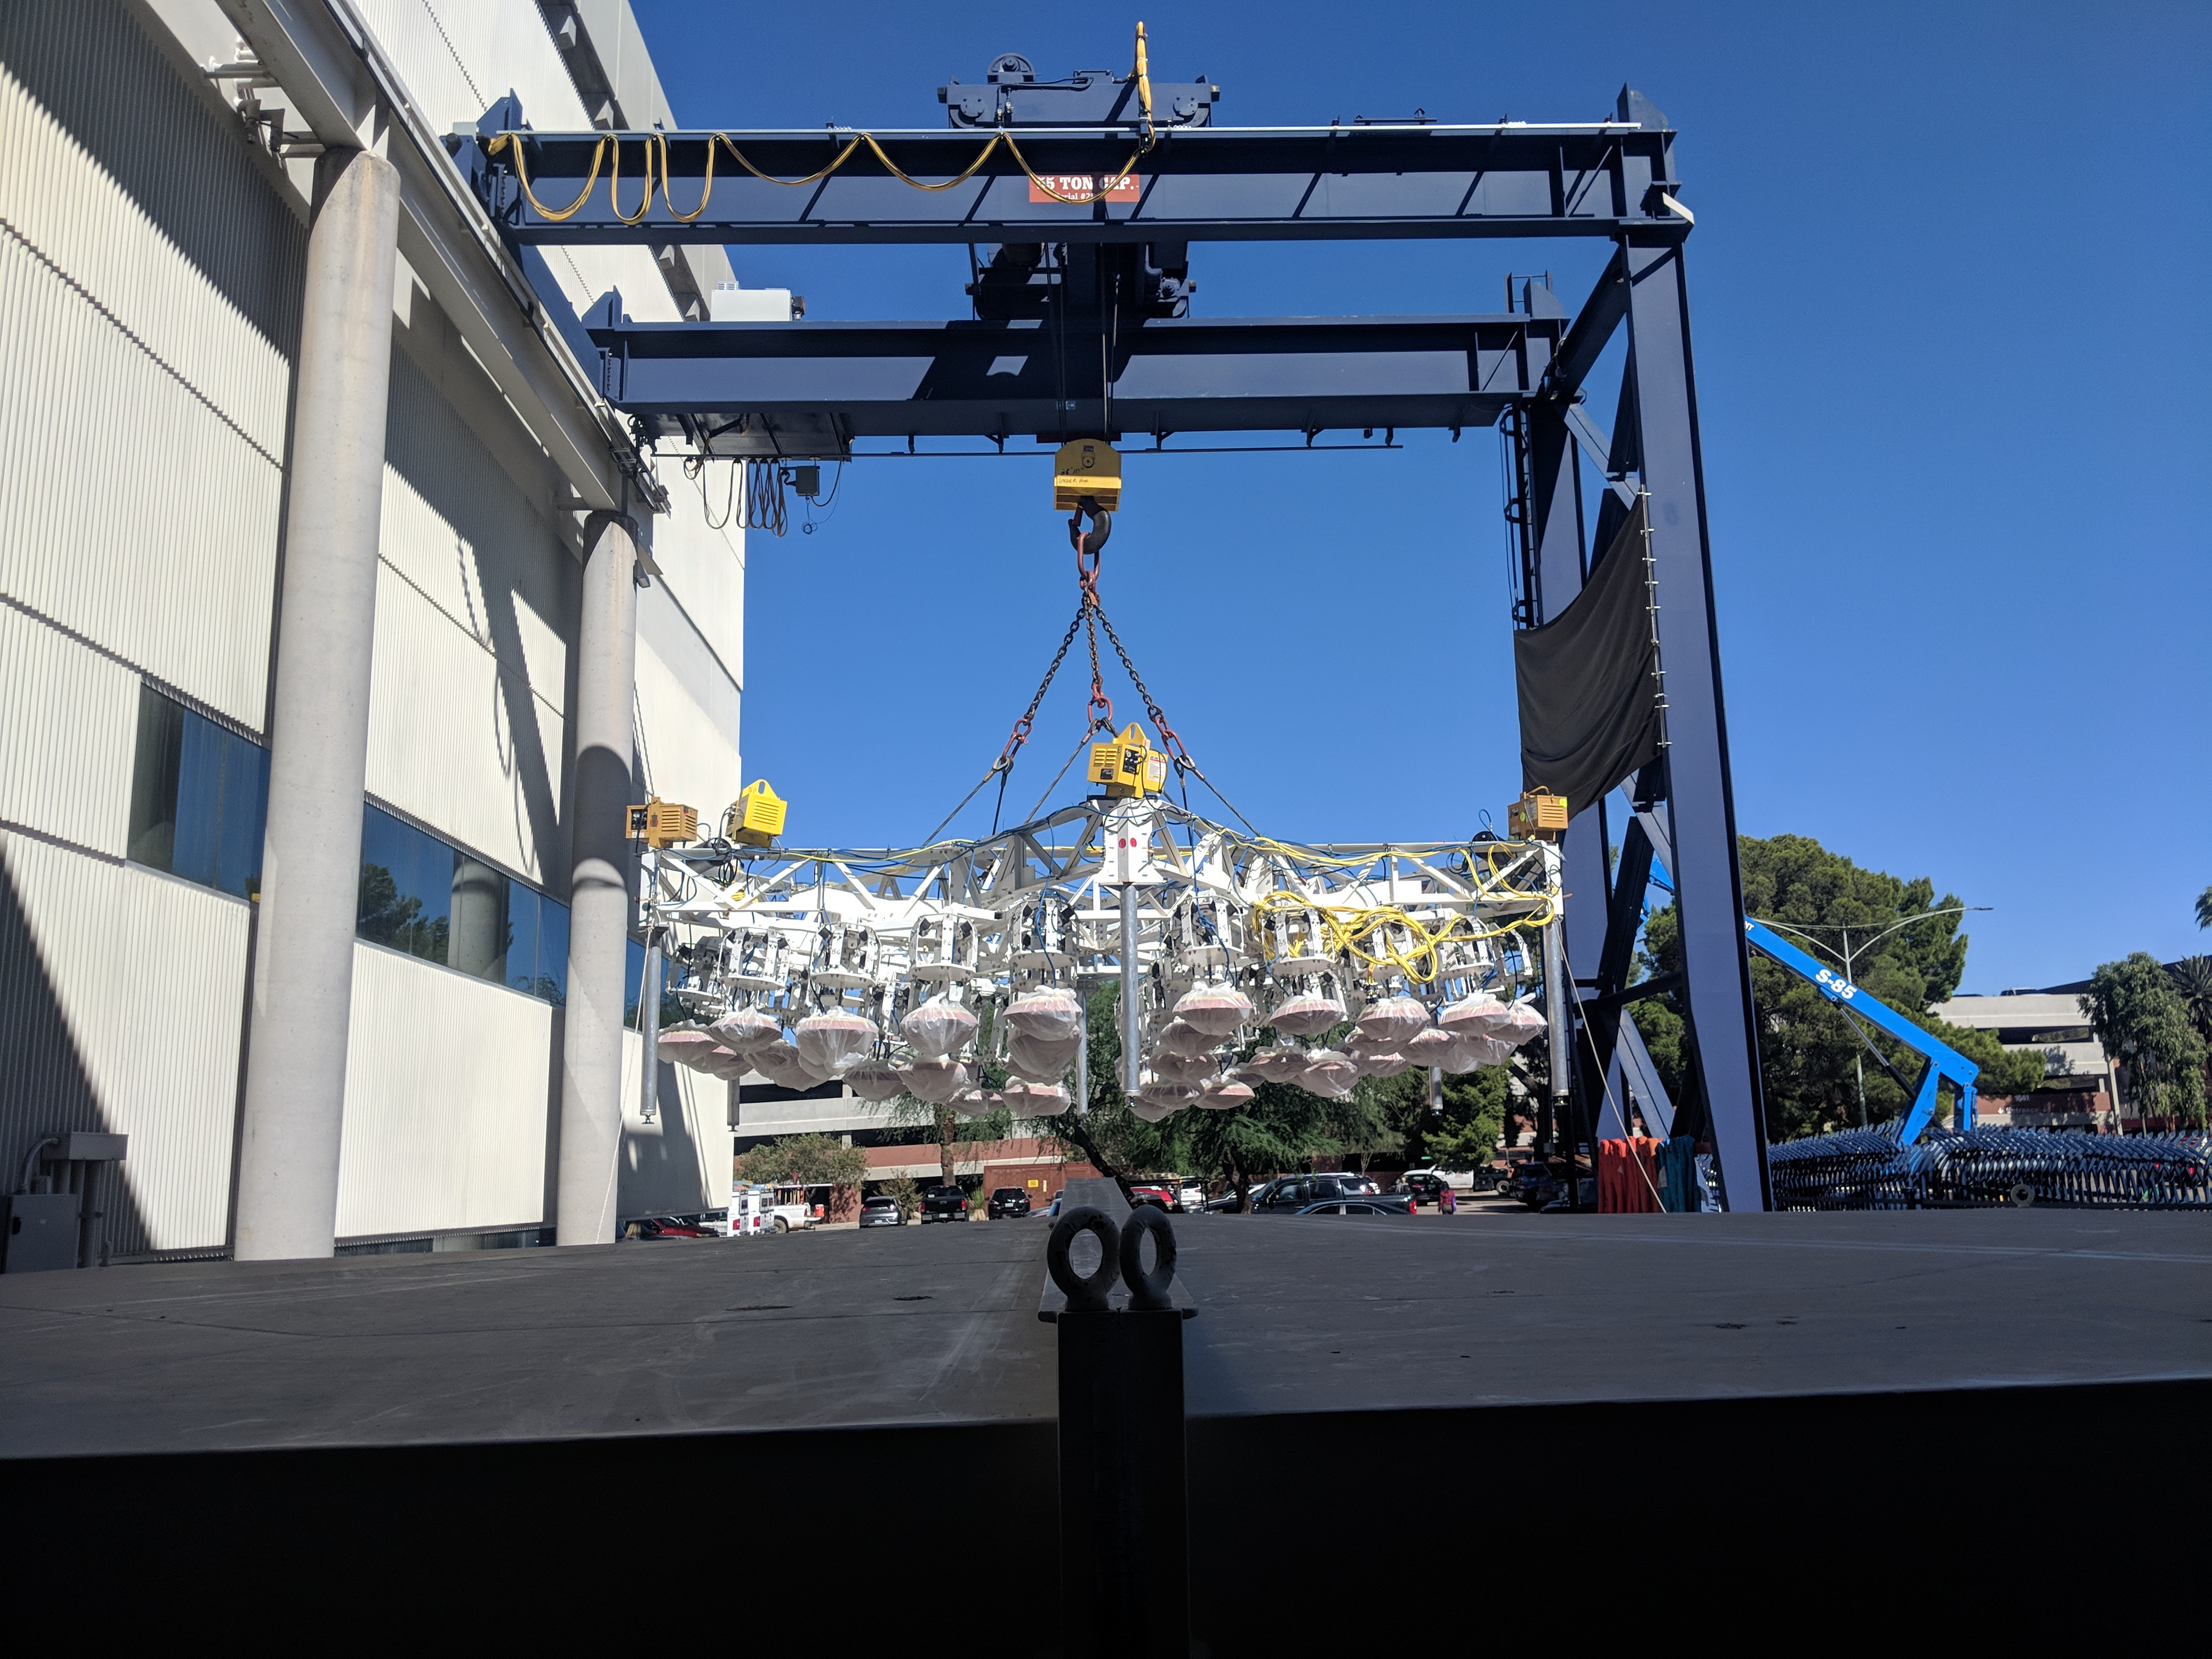

M1M3 Move

On October 18, 2018, the M1M3 Mirror was moved to the Richard F. Caris Mirror Lab on a Precision Heavy Haul truck. The Mirror had been in storage in hangar at Million Air since its fabrication, which was completed in 2015. Now that both the Cell and the Mirror are in the Lab, the next step is the installation of the Mirror onto the M1M3 Cell using the vacuum lifter. In this photo the lid on the Mirror container has been removed, revealing the Mirror, which is covered with a blue protective coating,

Credit: Rubin Observatory/NSF/AURA